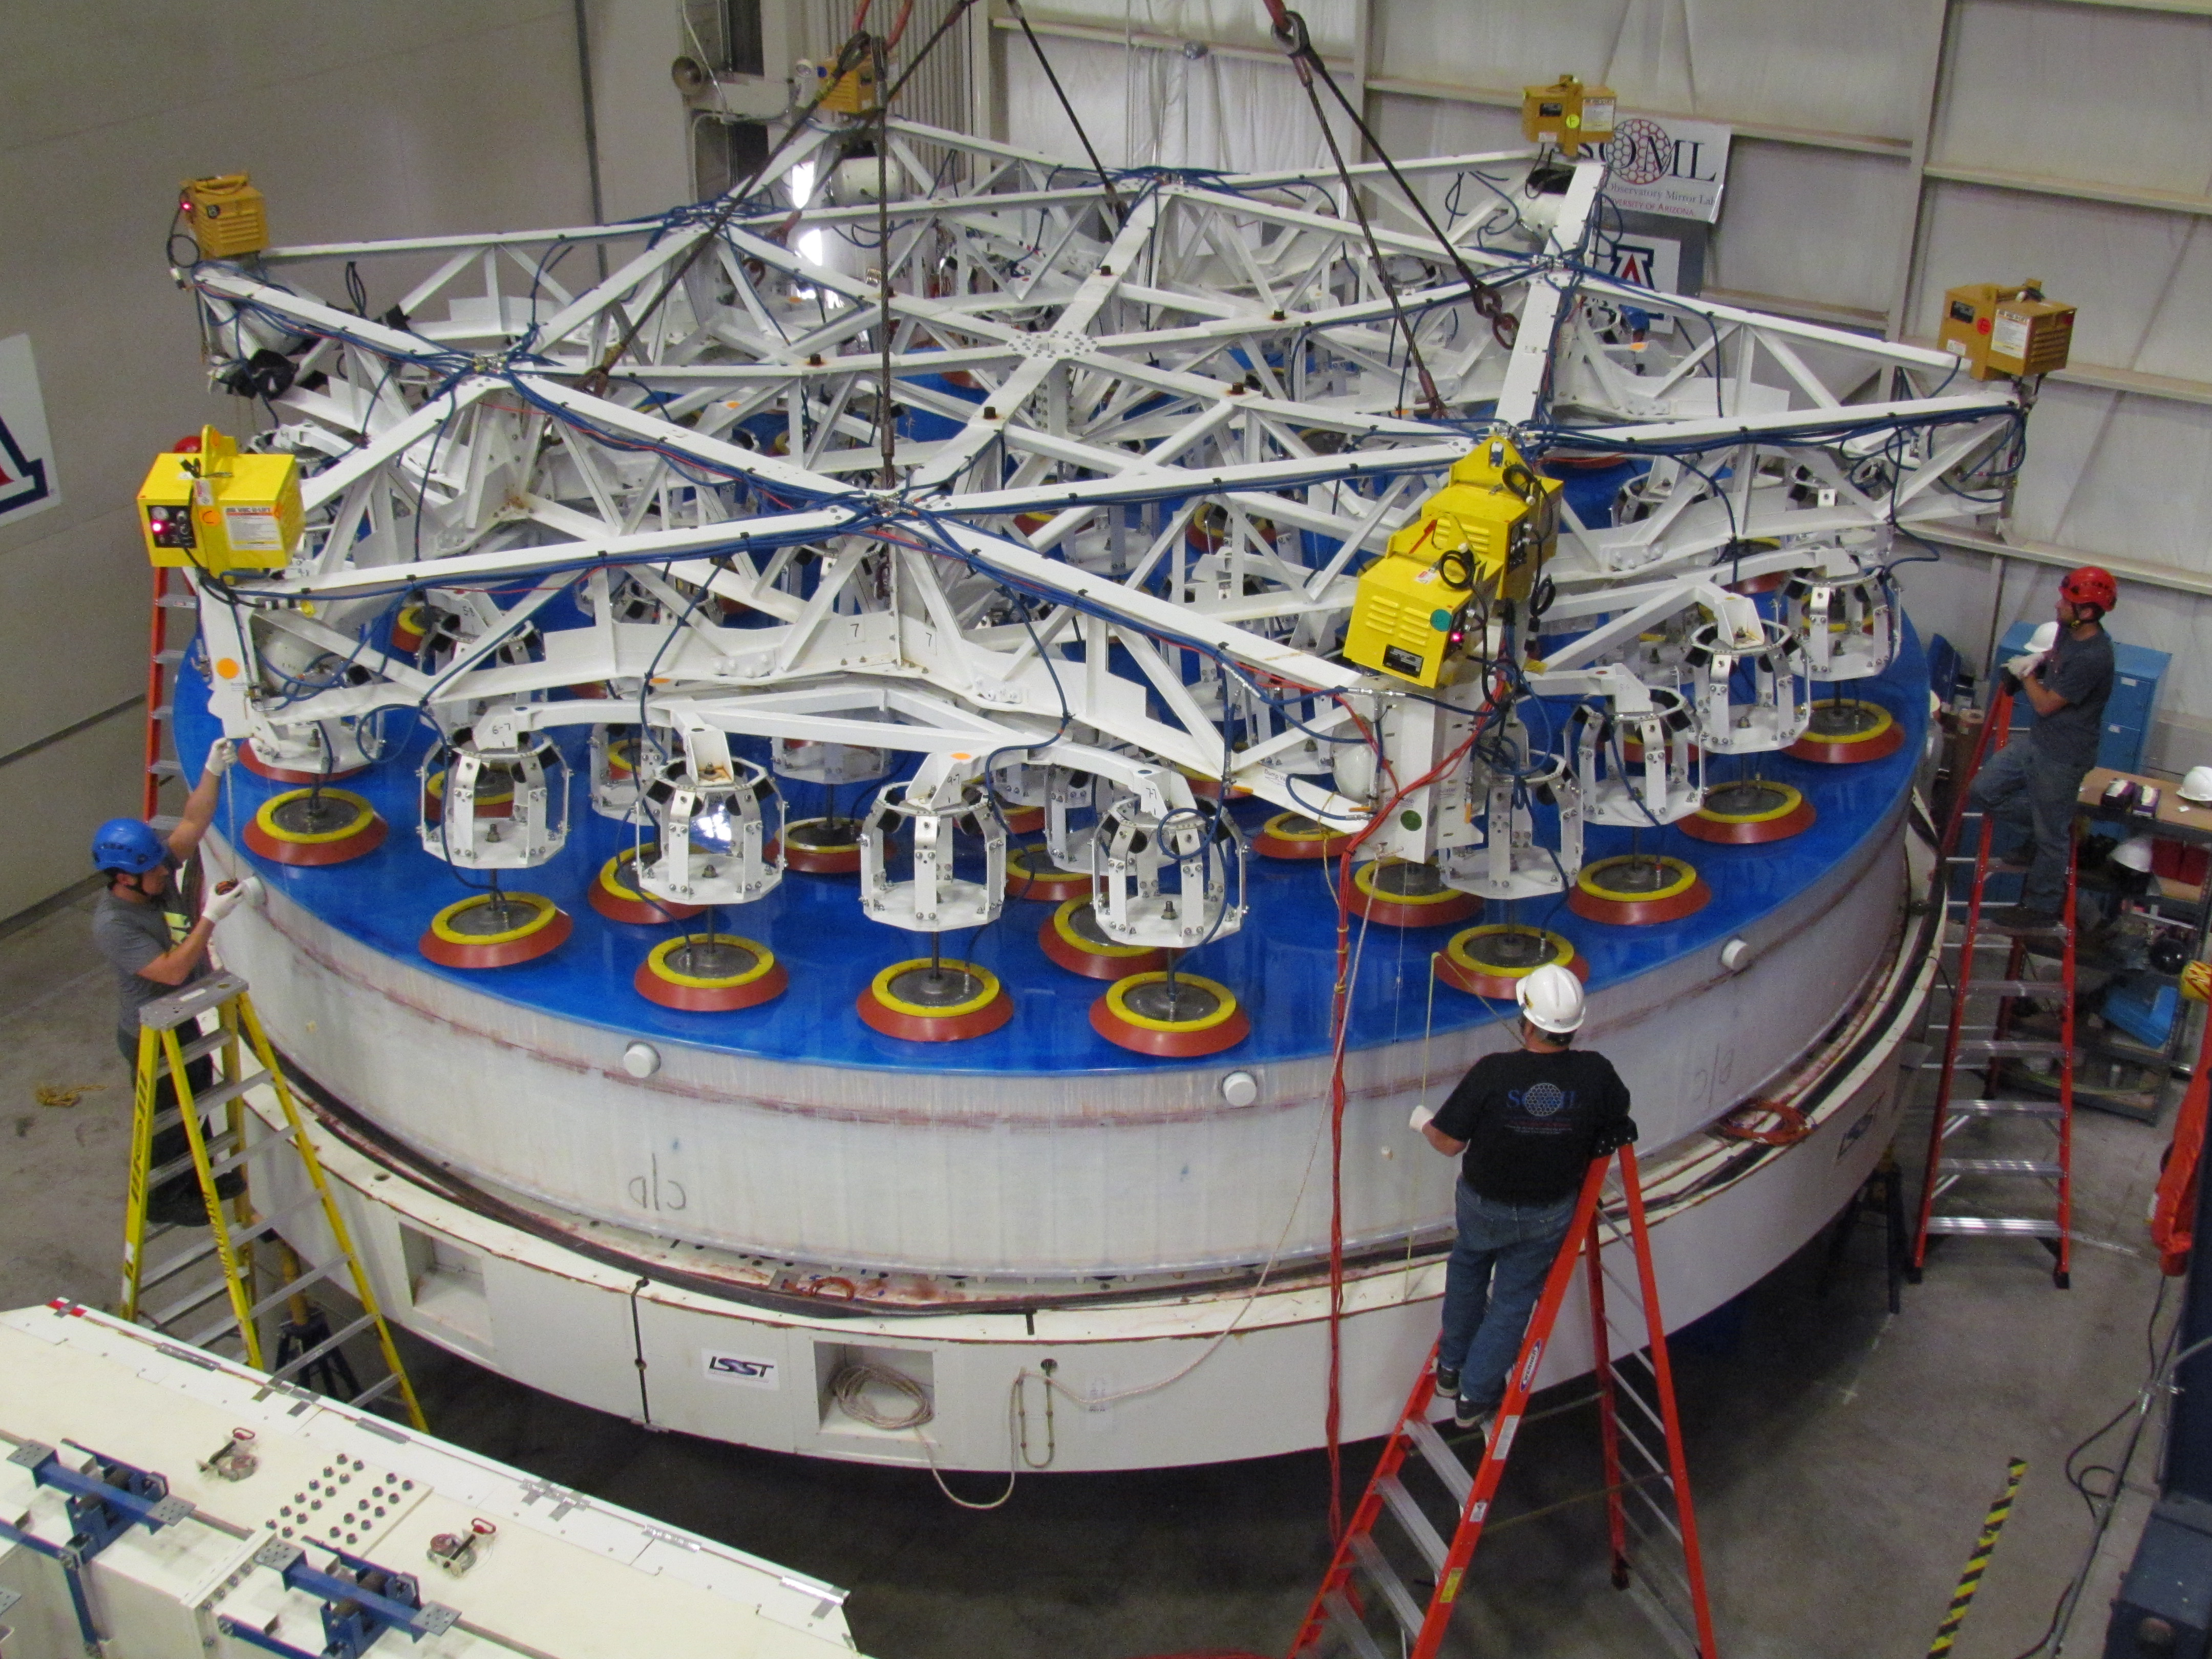

M1M3 Lifted from Polishing Cell to Box

The Primary/Tertiary Mirror is lifted from the polishing cell to its box. The lifter is supported by the crane above the Mirror with 54 vacuum pads on the Mirror. The pumps connecting the pads (the yellow boxes on the lifter) create a vacuum under each pad and secure the Mirror to the lifter. The bottom covers of the box are then removed so technicians can attach the Mirror's hard points, the gold-tone fixtures under the Mirror, to the blue supporting fixtures of the box.

Credit: Rubin Observatory/NSF/AURA